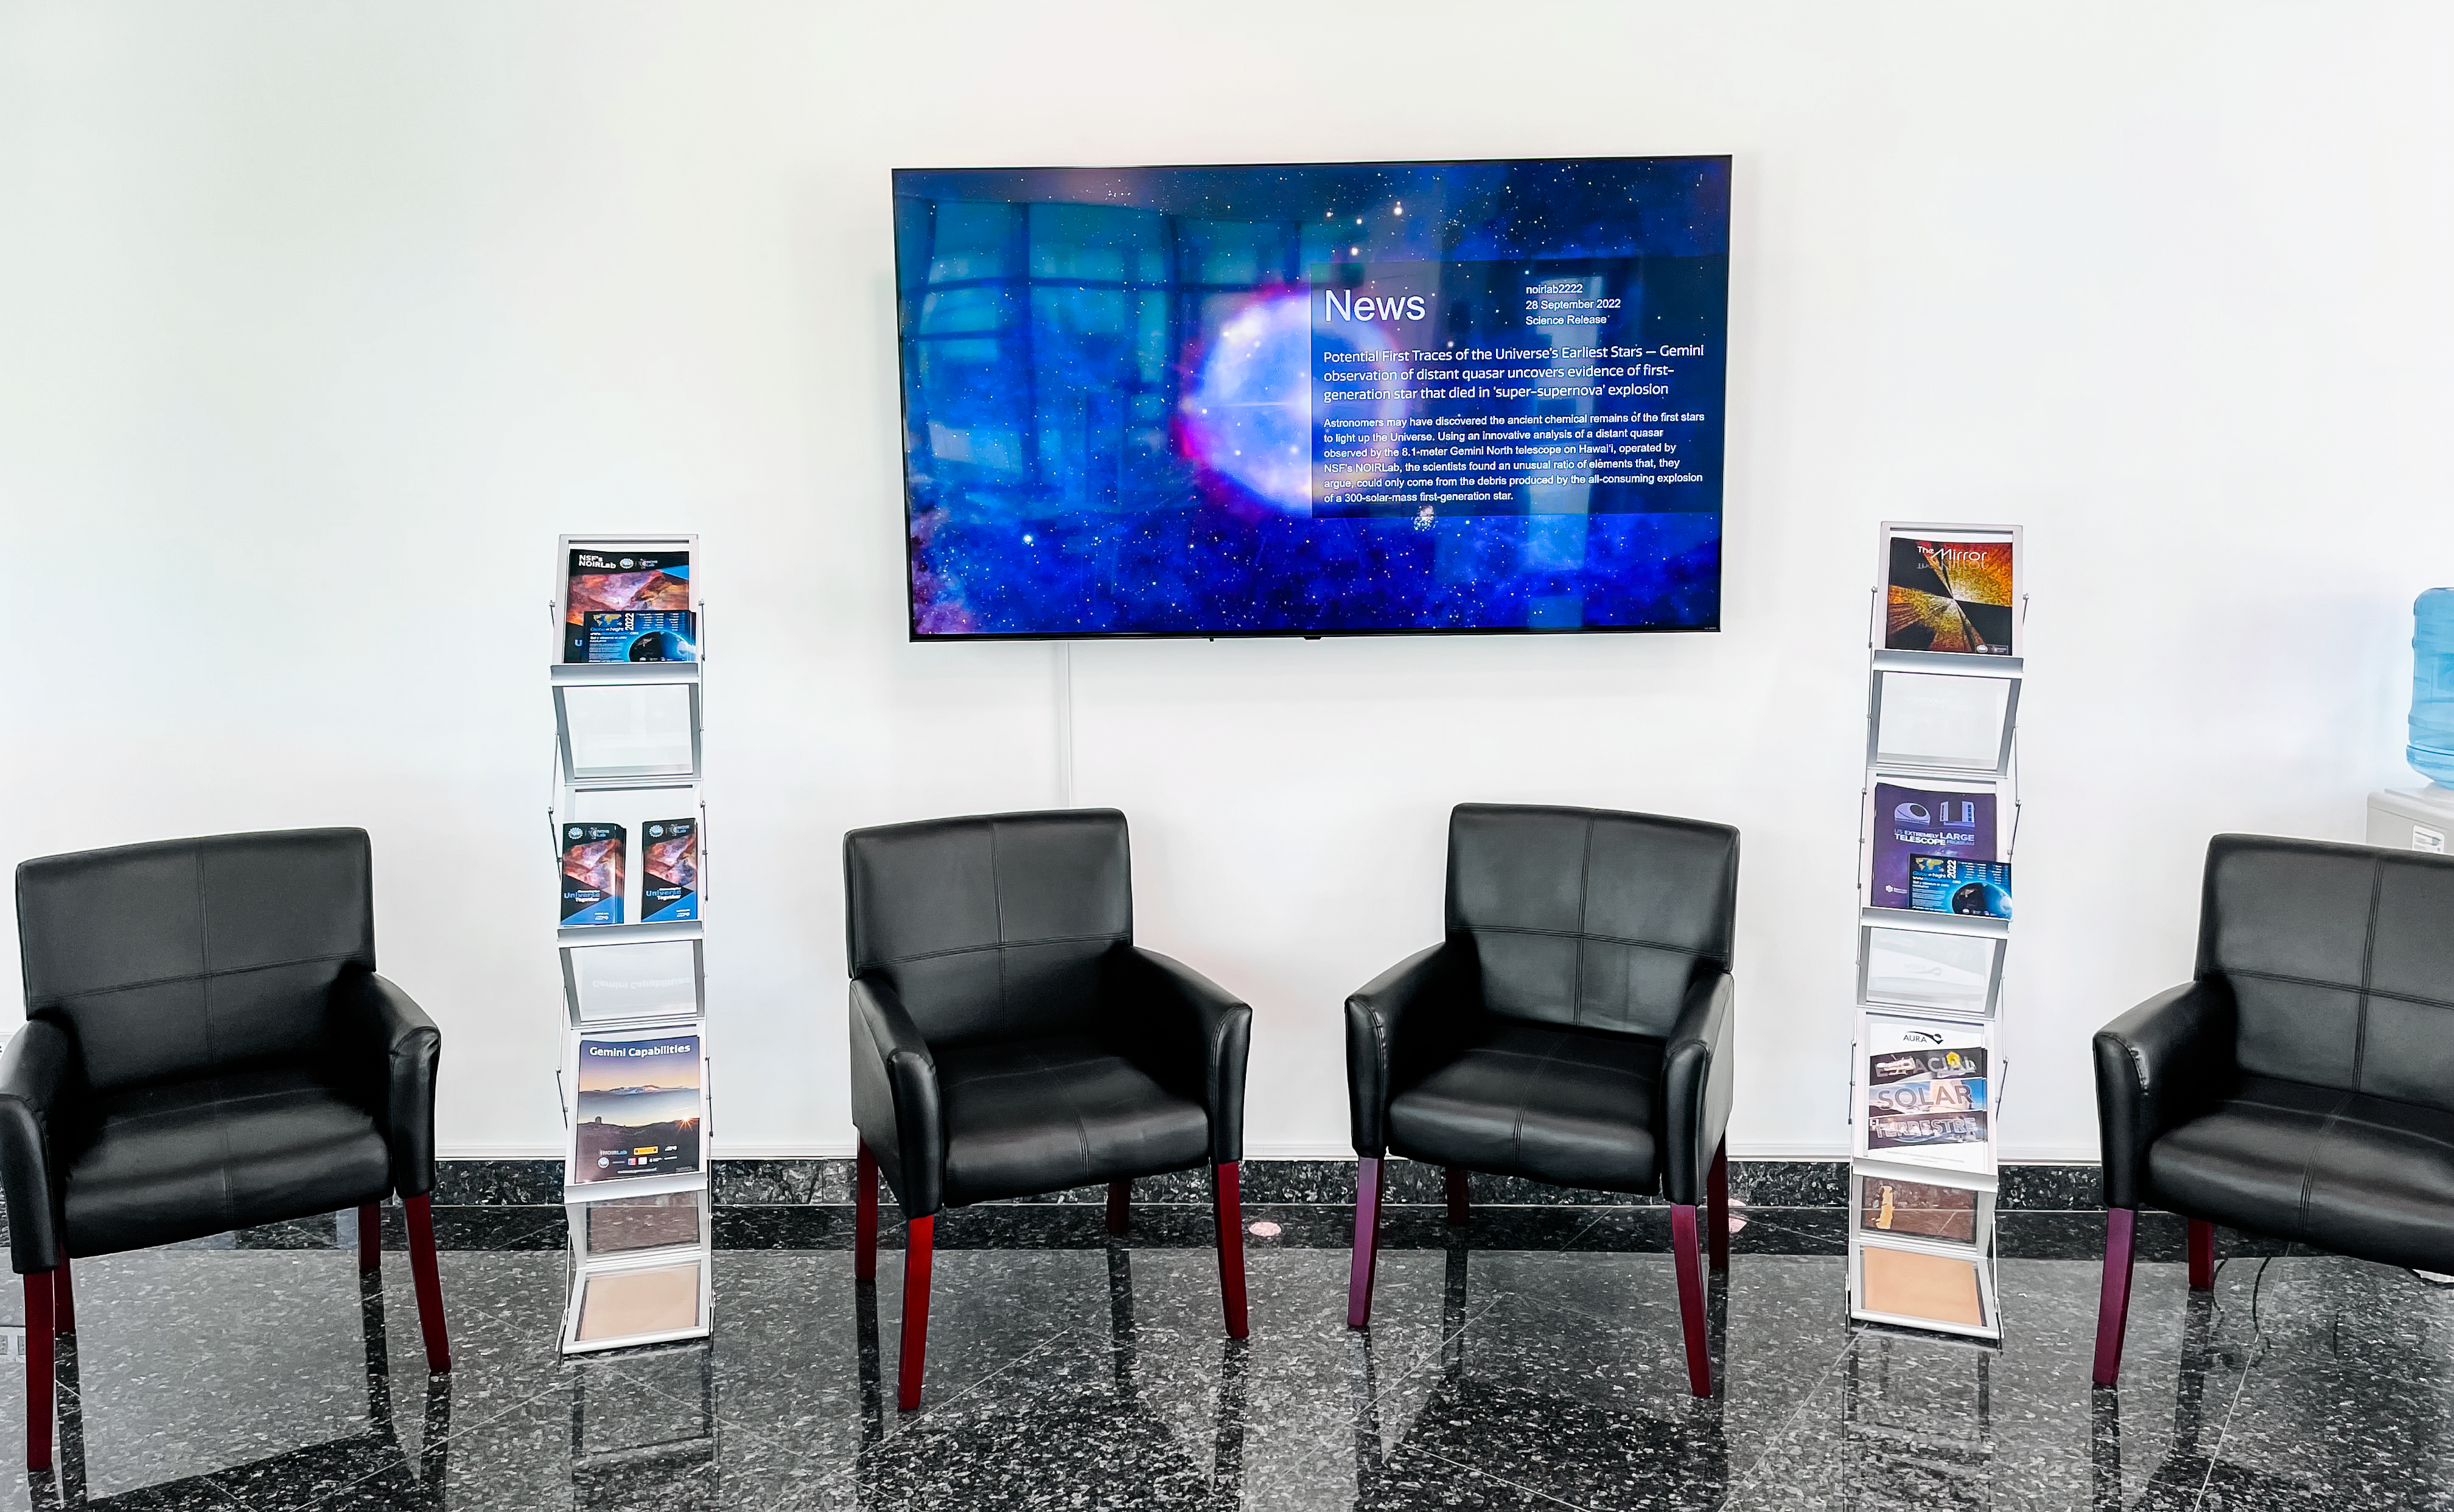

AURA Recinto Building B Main Hall

The main hall of the AURA Recinto Building B in La Serena, Chile.

Credit: NOIRLab/NSF/AURA